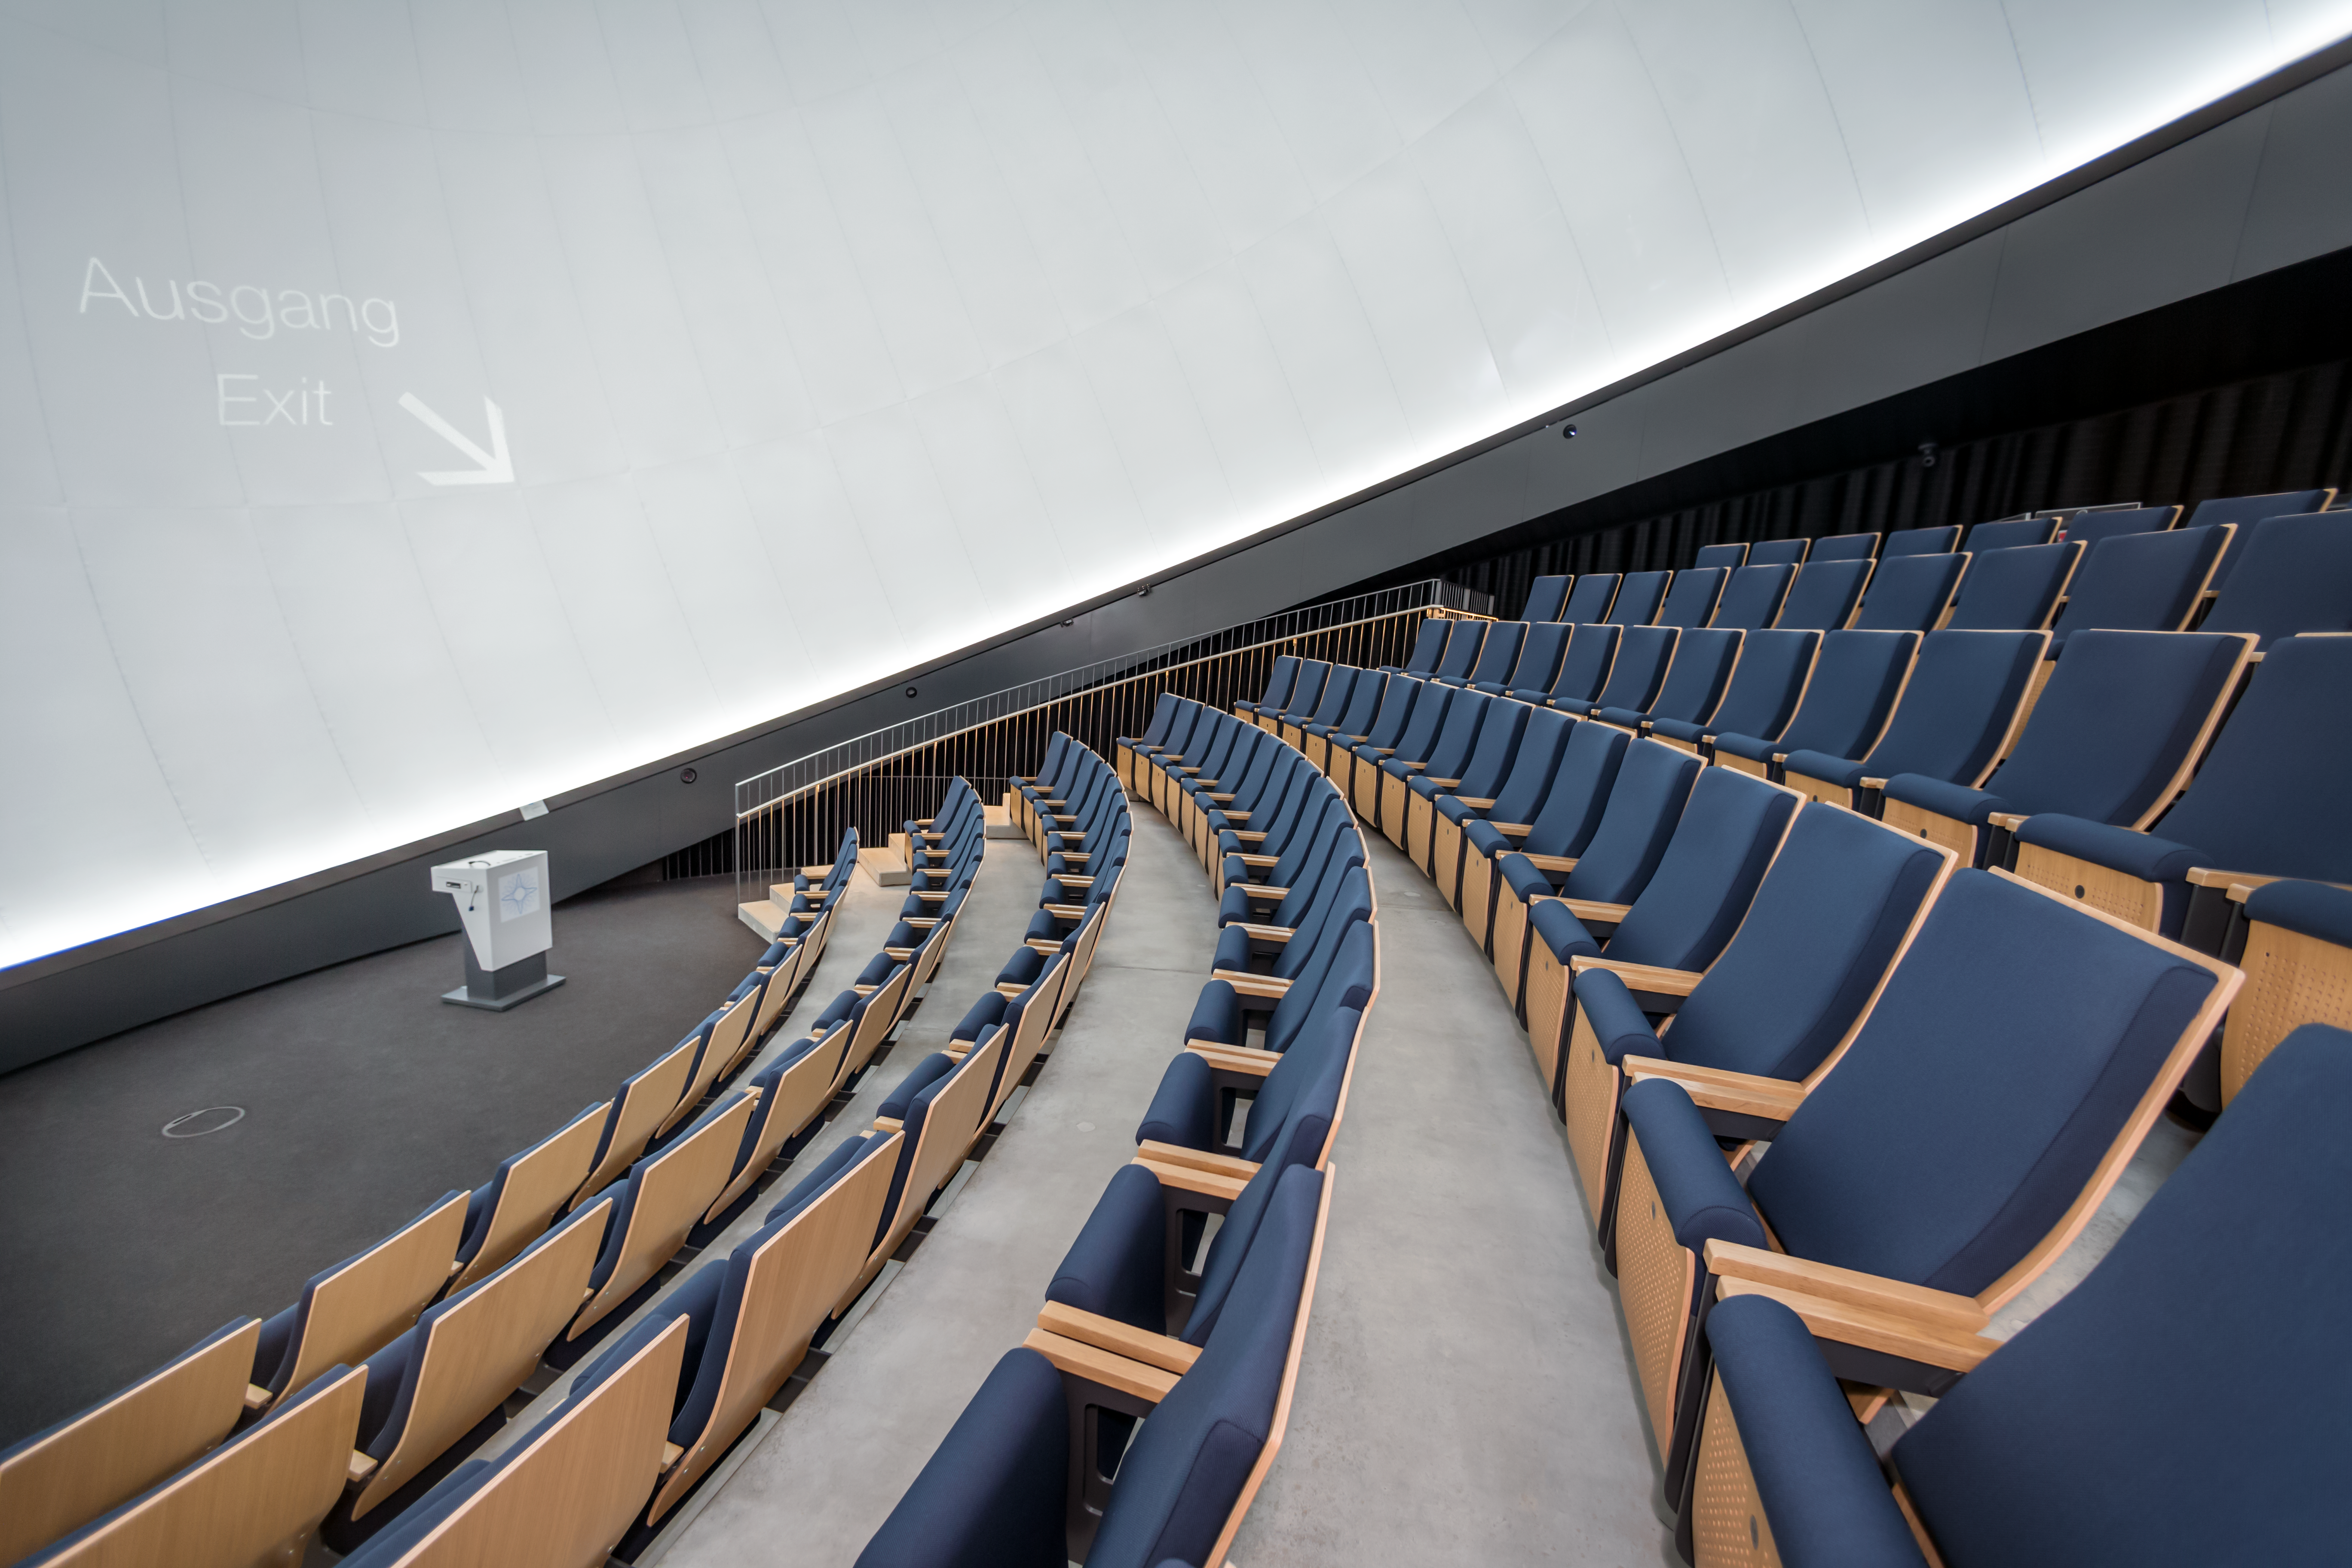

Best seat in the house

This image shows the ESO Supernova Planetarium & Visitor Centre's state-of-the-art digital planetarium from a vantage point atop one of the 109 seats in the 360-degree dome, which is an impressive 14 metres in diameter.

The dome can seat up to 109 visitors, has an inclination of 25 degrees, and gives you the experience of not only watching a show, but also of being in the middle of the action in the Universe. This, combined with the most up-to-date programmes for our planetarium shows, creates a stunning experience that completely immerses you in space.

Credit: ESO/P. Horálek